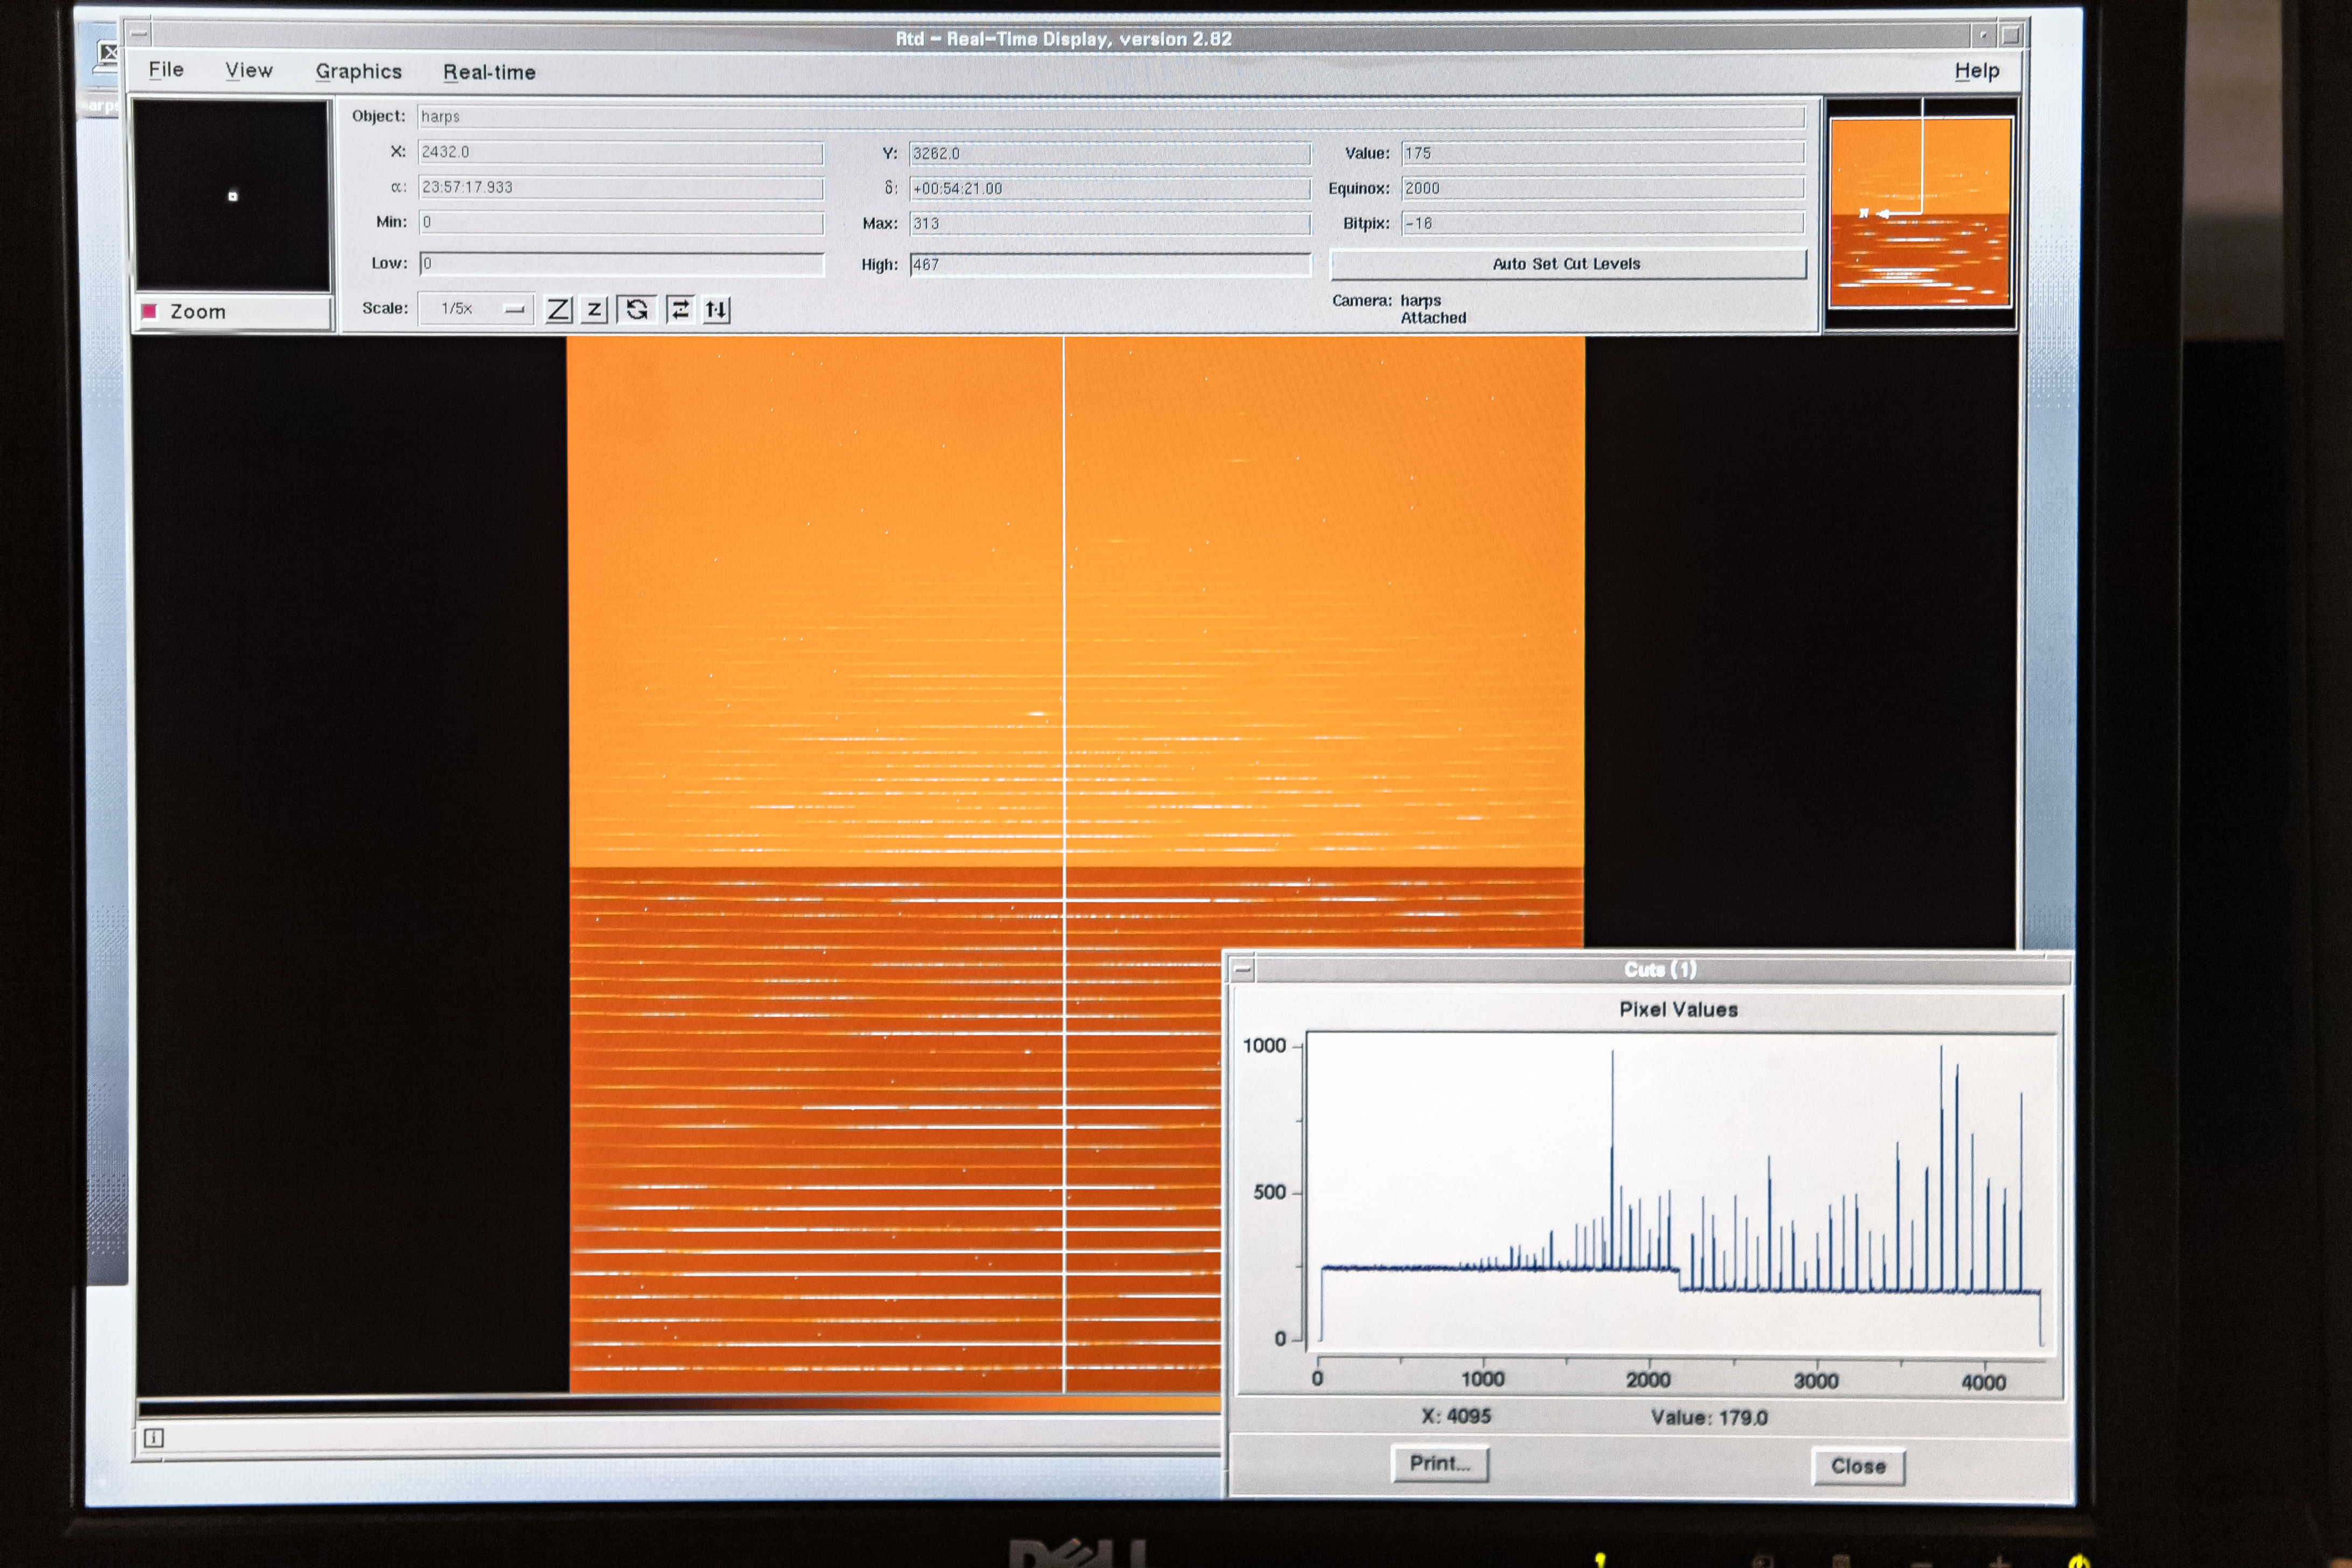

HARPS real-time display

The HARPS instrument on the ESO 3.6-metre telescope at its La Silla observatory is a highly specialised device, a very precise spectrograph that has been designed specifically to hunt for planets around distant stars. This image shows one of the computer monitors that displays information about the HARPS instrument so that the astronomers in the control room can ensure all is well. Astronomers working on the Pale Red Dot campaign are using HARPS to search for evidence of a planet in orbit around the nearest star to Earth, Proxima Centauri. This is the first time that astronomers engaged in such a research project have shared details of their progress with the public during the project itself.

Pale Red Dot is an international search for an Earth-like exoplanet around the closest star to us, Proxima Centauri. It will use HARPS, attached to the ESO 3.6-metre telescope at La Silla Observatory, as well as the Las Cumbres Observatory Global Telescope Network (LCOGT) and the Burst Optical Observer and Transient Exploring System (BOOTES). The public will see how teams of astronomers with different specialities work together to collect, analyse and interpret data, which may or may not be able to confirm the presence of an Earth-like planet orbiting our nearest neighbour. The outreach campaign consists of blog posts and social media updates on the Pale Red Dot Twitter account and using the hashtag #PaleRedDot. For more information visit the Pale Red Dot website: http://www.palereddot.org

Credit: ESO/A. Santerne